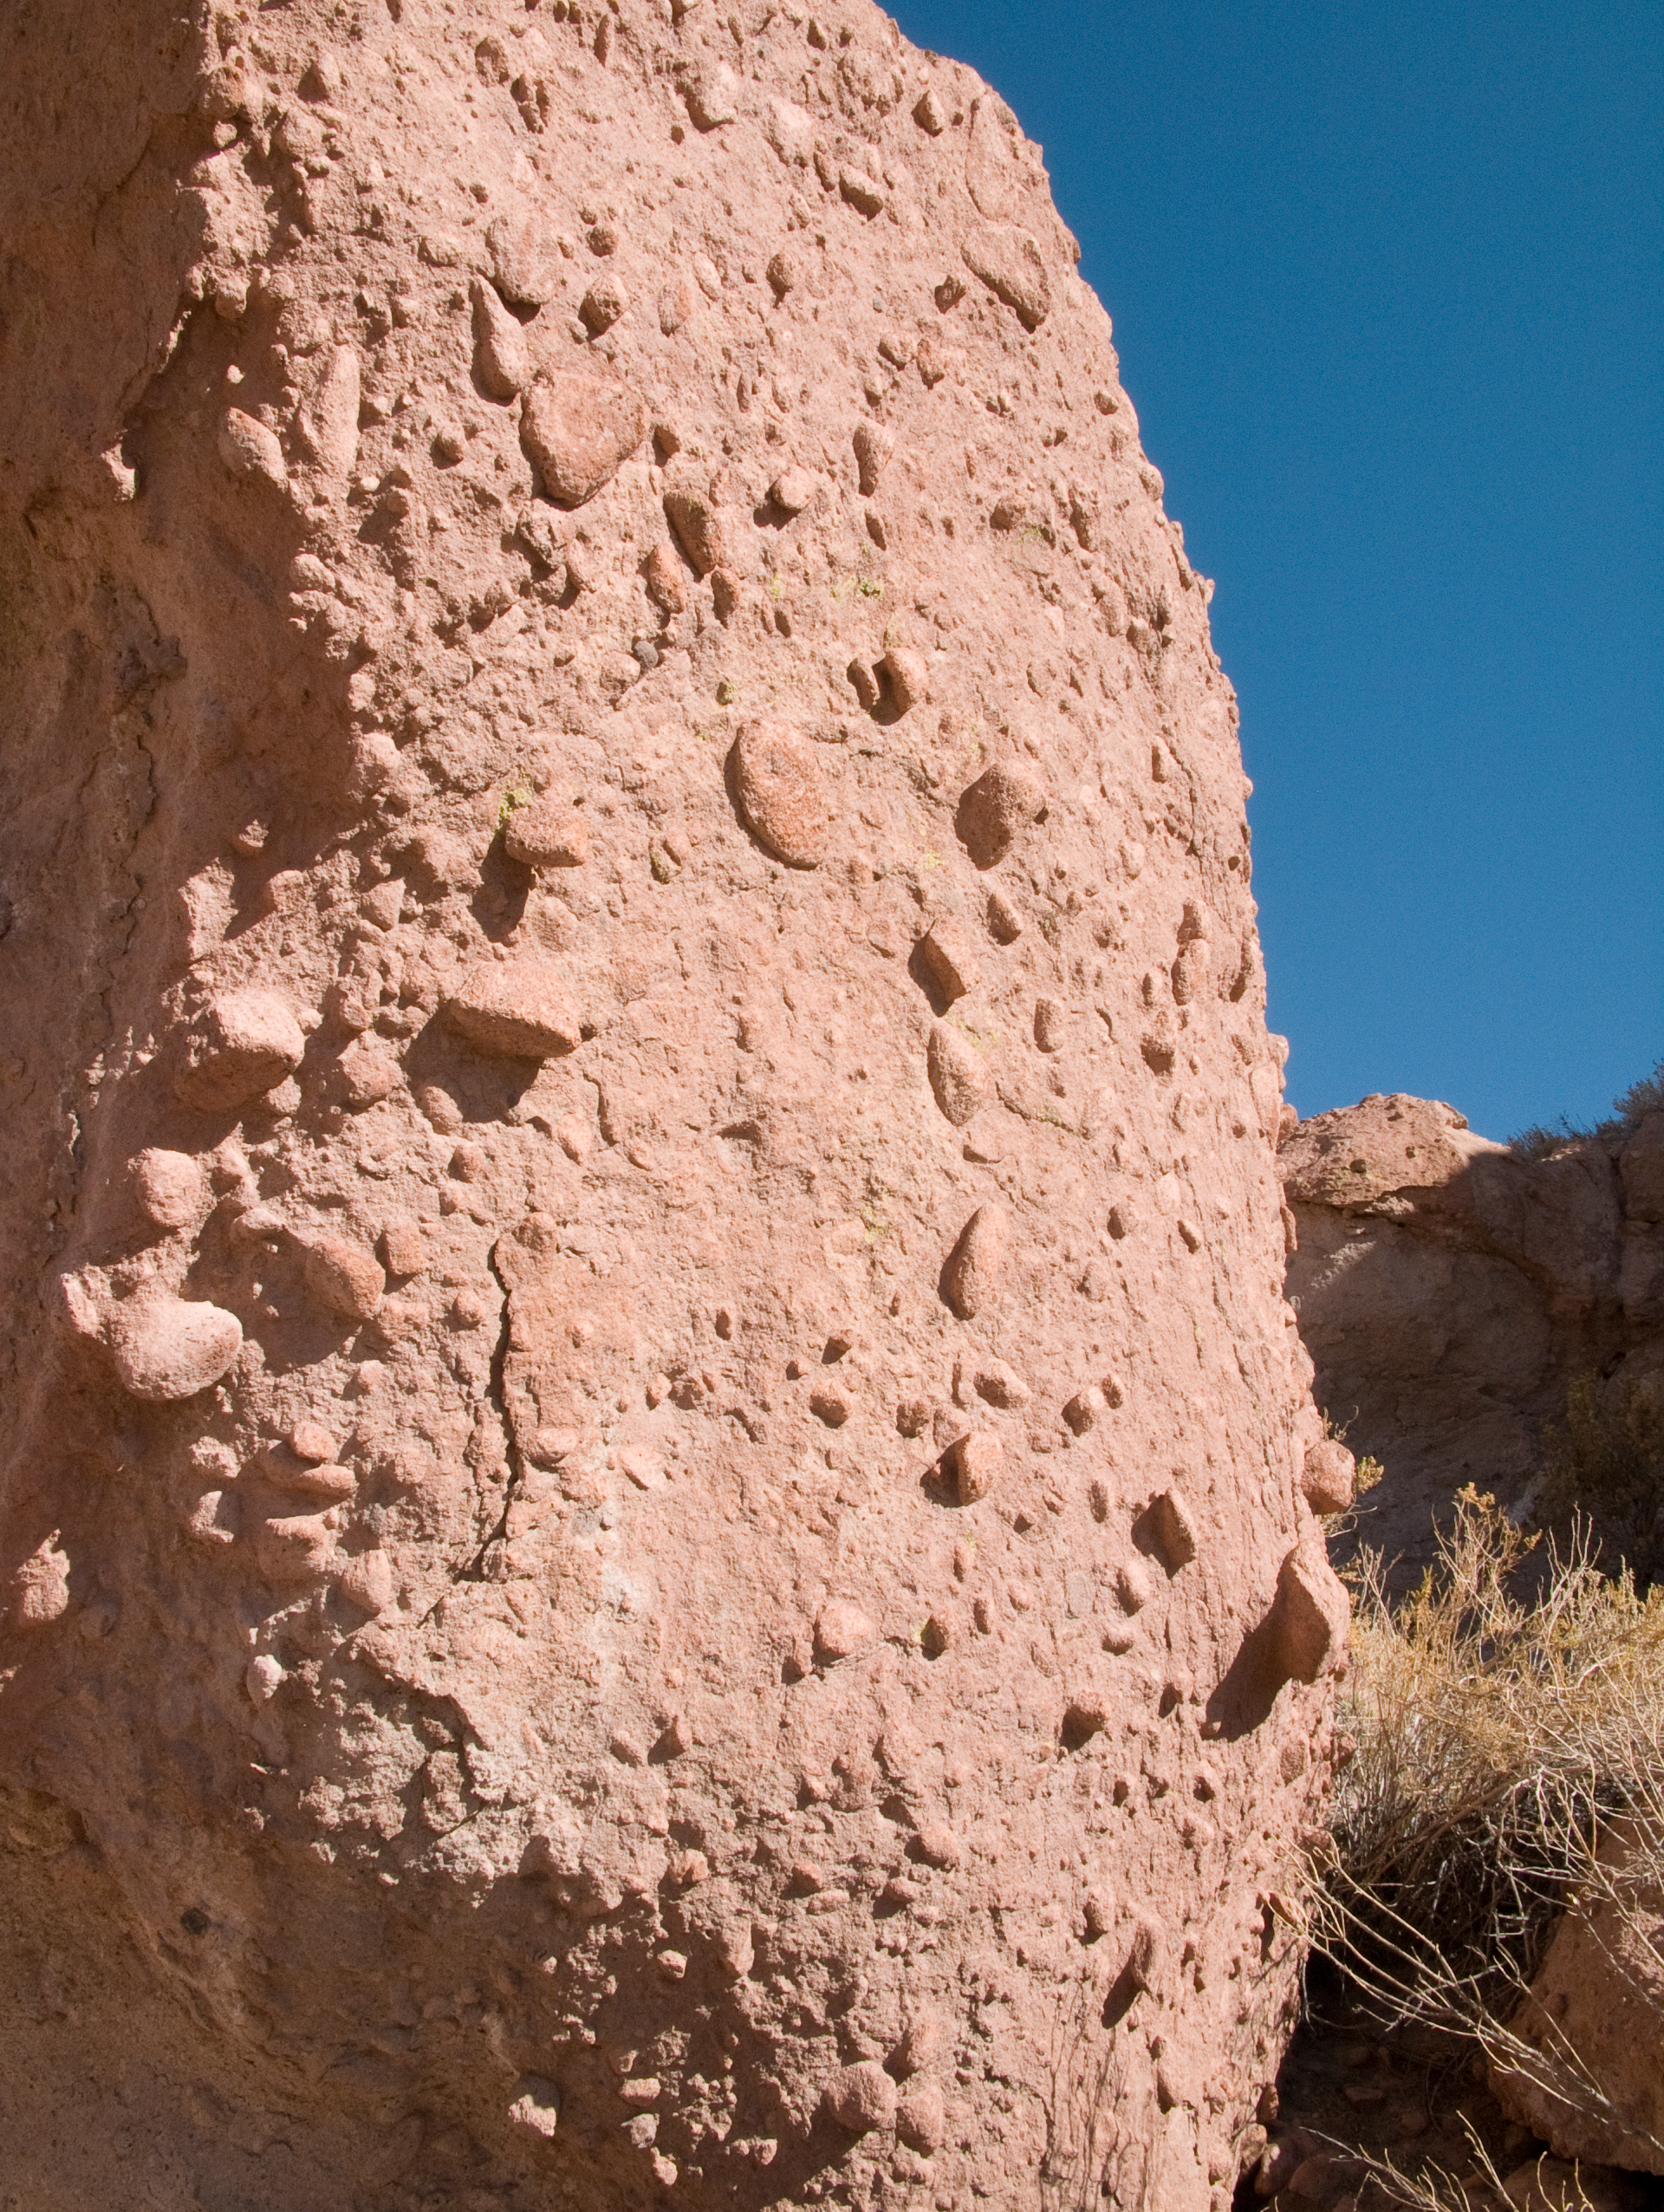

A rock at the ALMA site

Detail of one of the reddish conglomerate-type rocks observed around the ALMA site. Around and above the ALMA Operations Support Facility (OSF), located on the road to Chajnantor, at 2900 m altitude, many grooves and gullies produced by the water flow, which was probably more abundant in the past, can be observed. The grey-reddish colour characterises the volcanic terrain, formed by pyroclastic sediments. ALMA, the Atacama Large Millimeter/submillimeter Array, is the largest astronomical project in existence.

Credit: ALMA (ESO/NAOJ/NRAO)